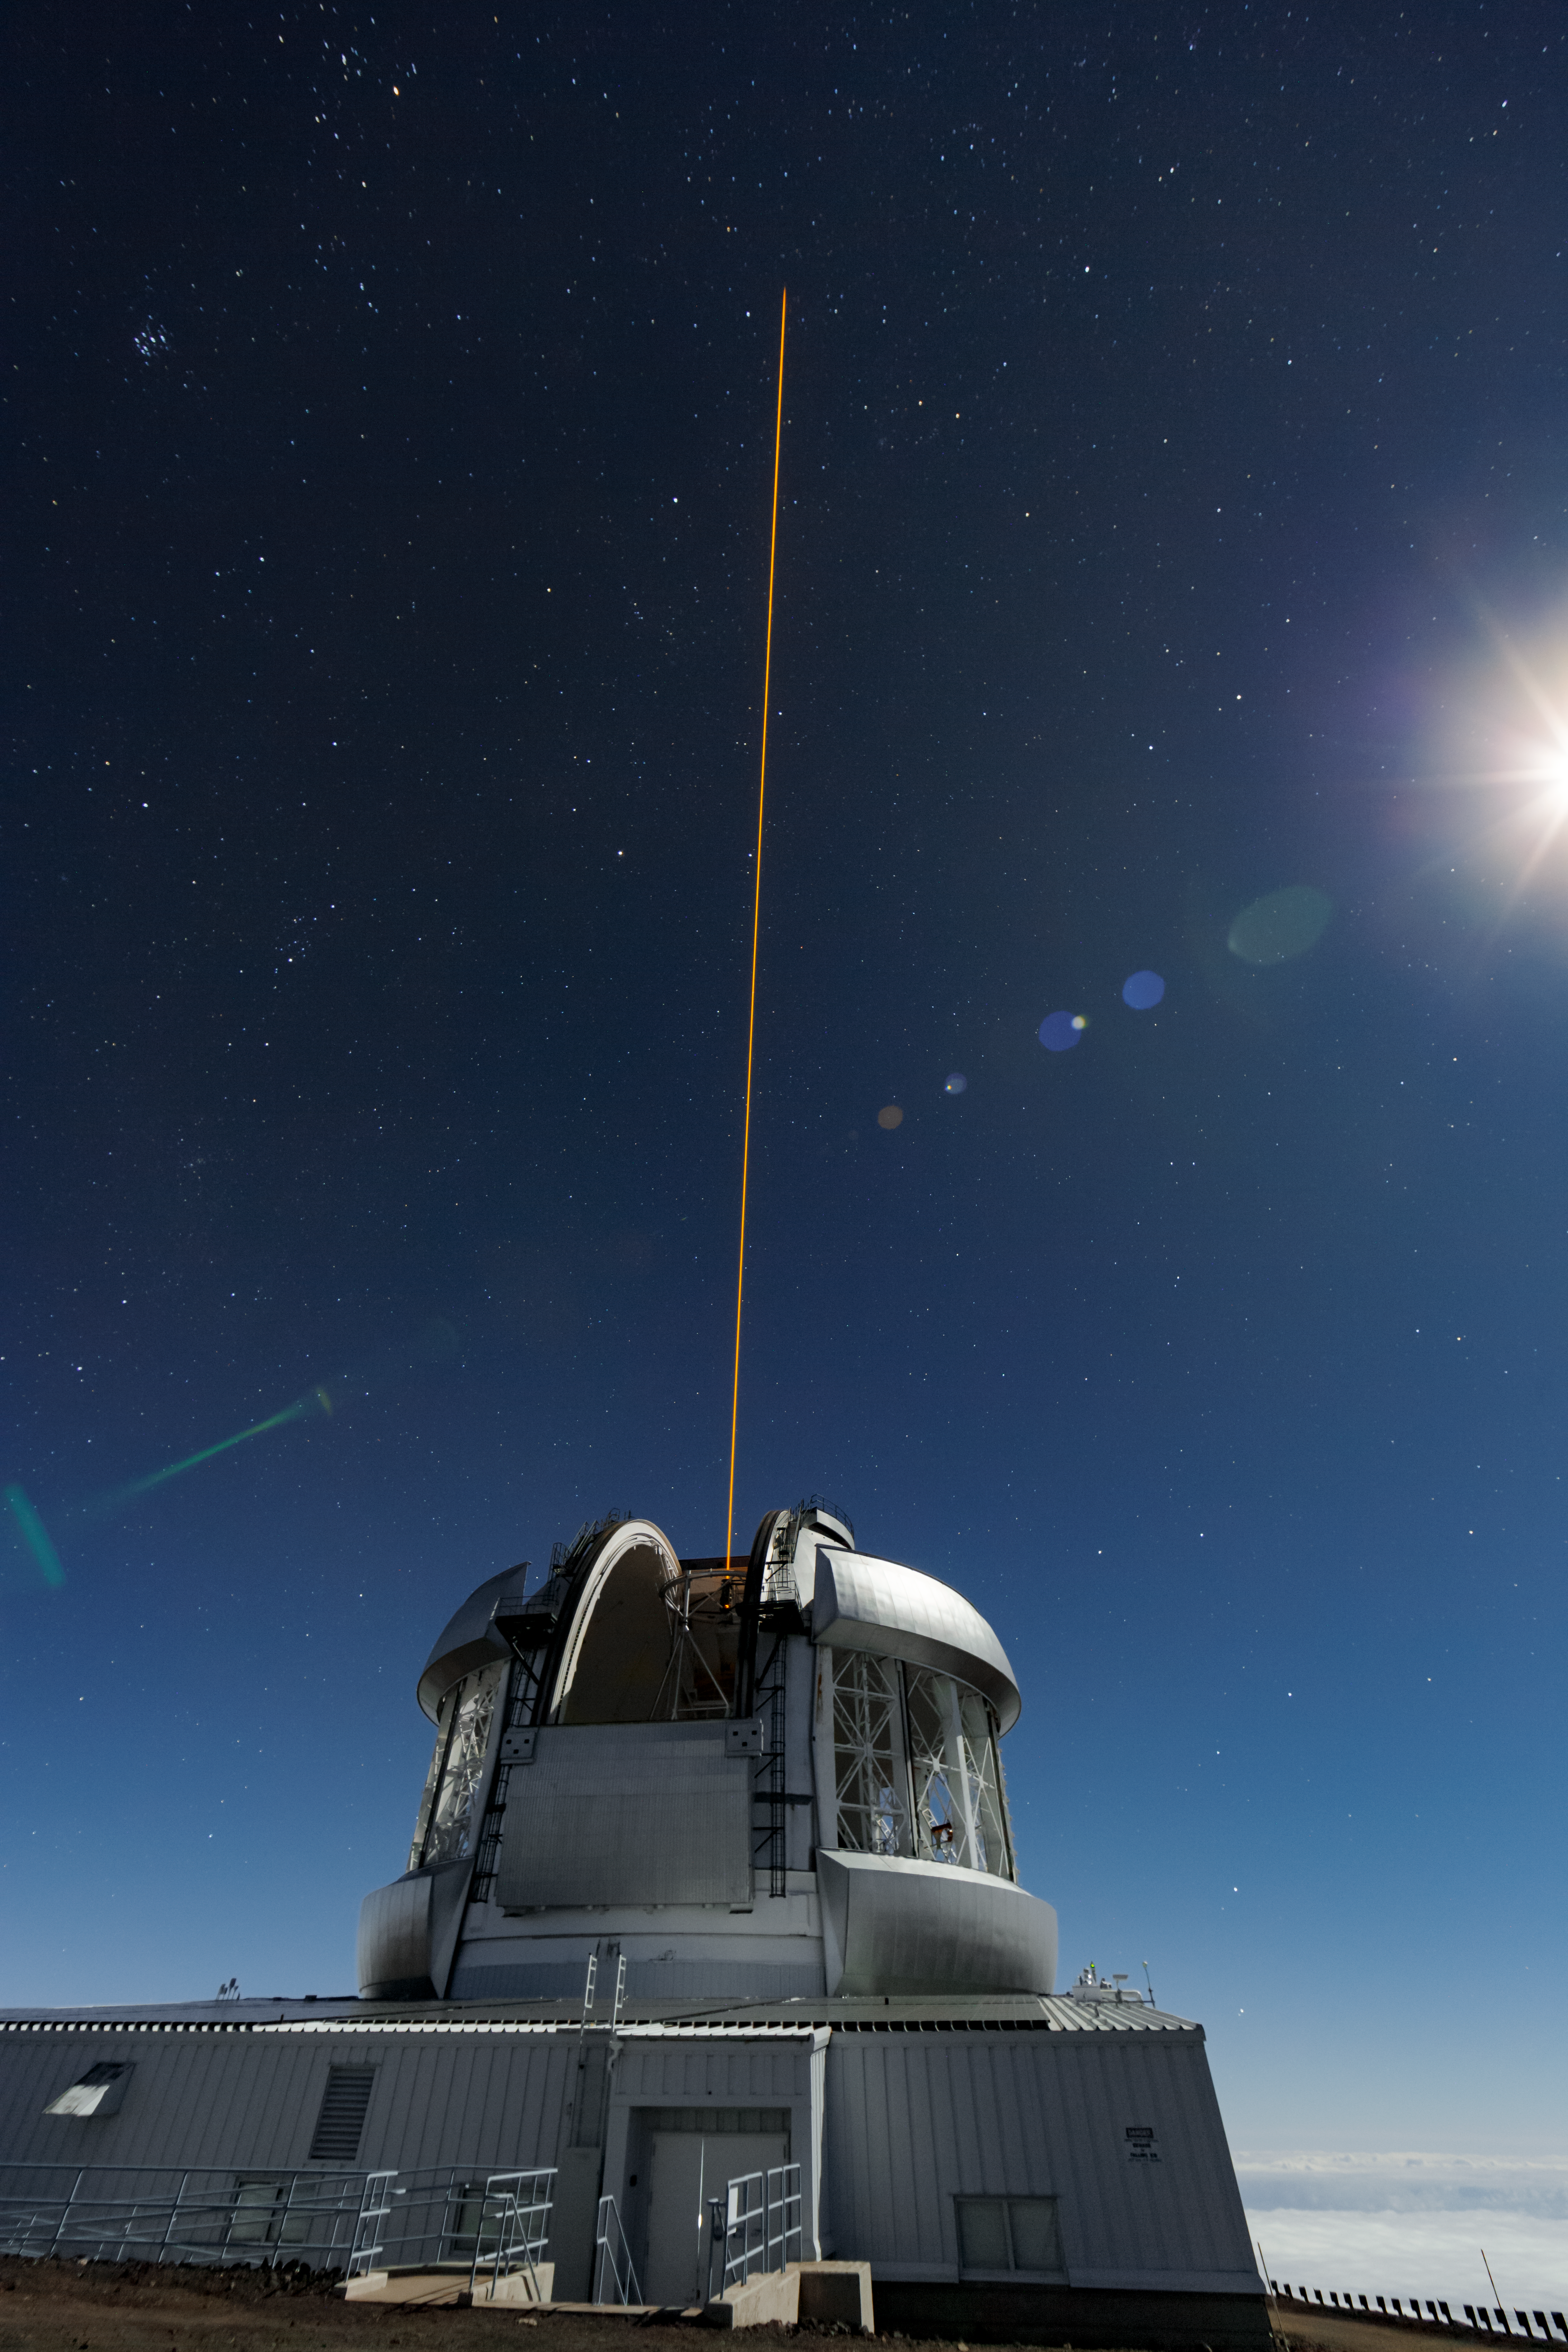

Gemini North

The Gemini North Observatory is projecting the guide star for its adaptive optics system into the sky.

Credit: International Gemini Observatory/NOIRLab/NSF/AURA/J. Pollard